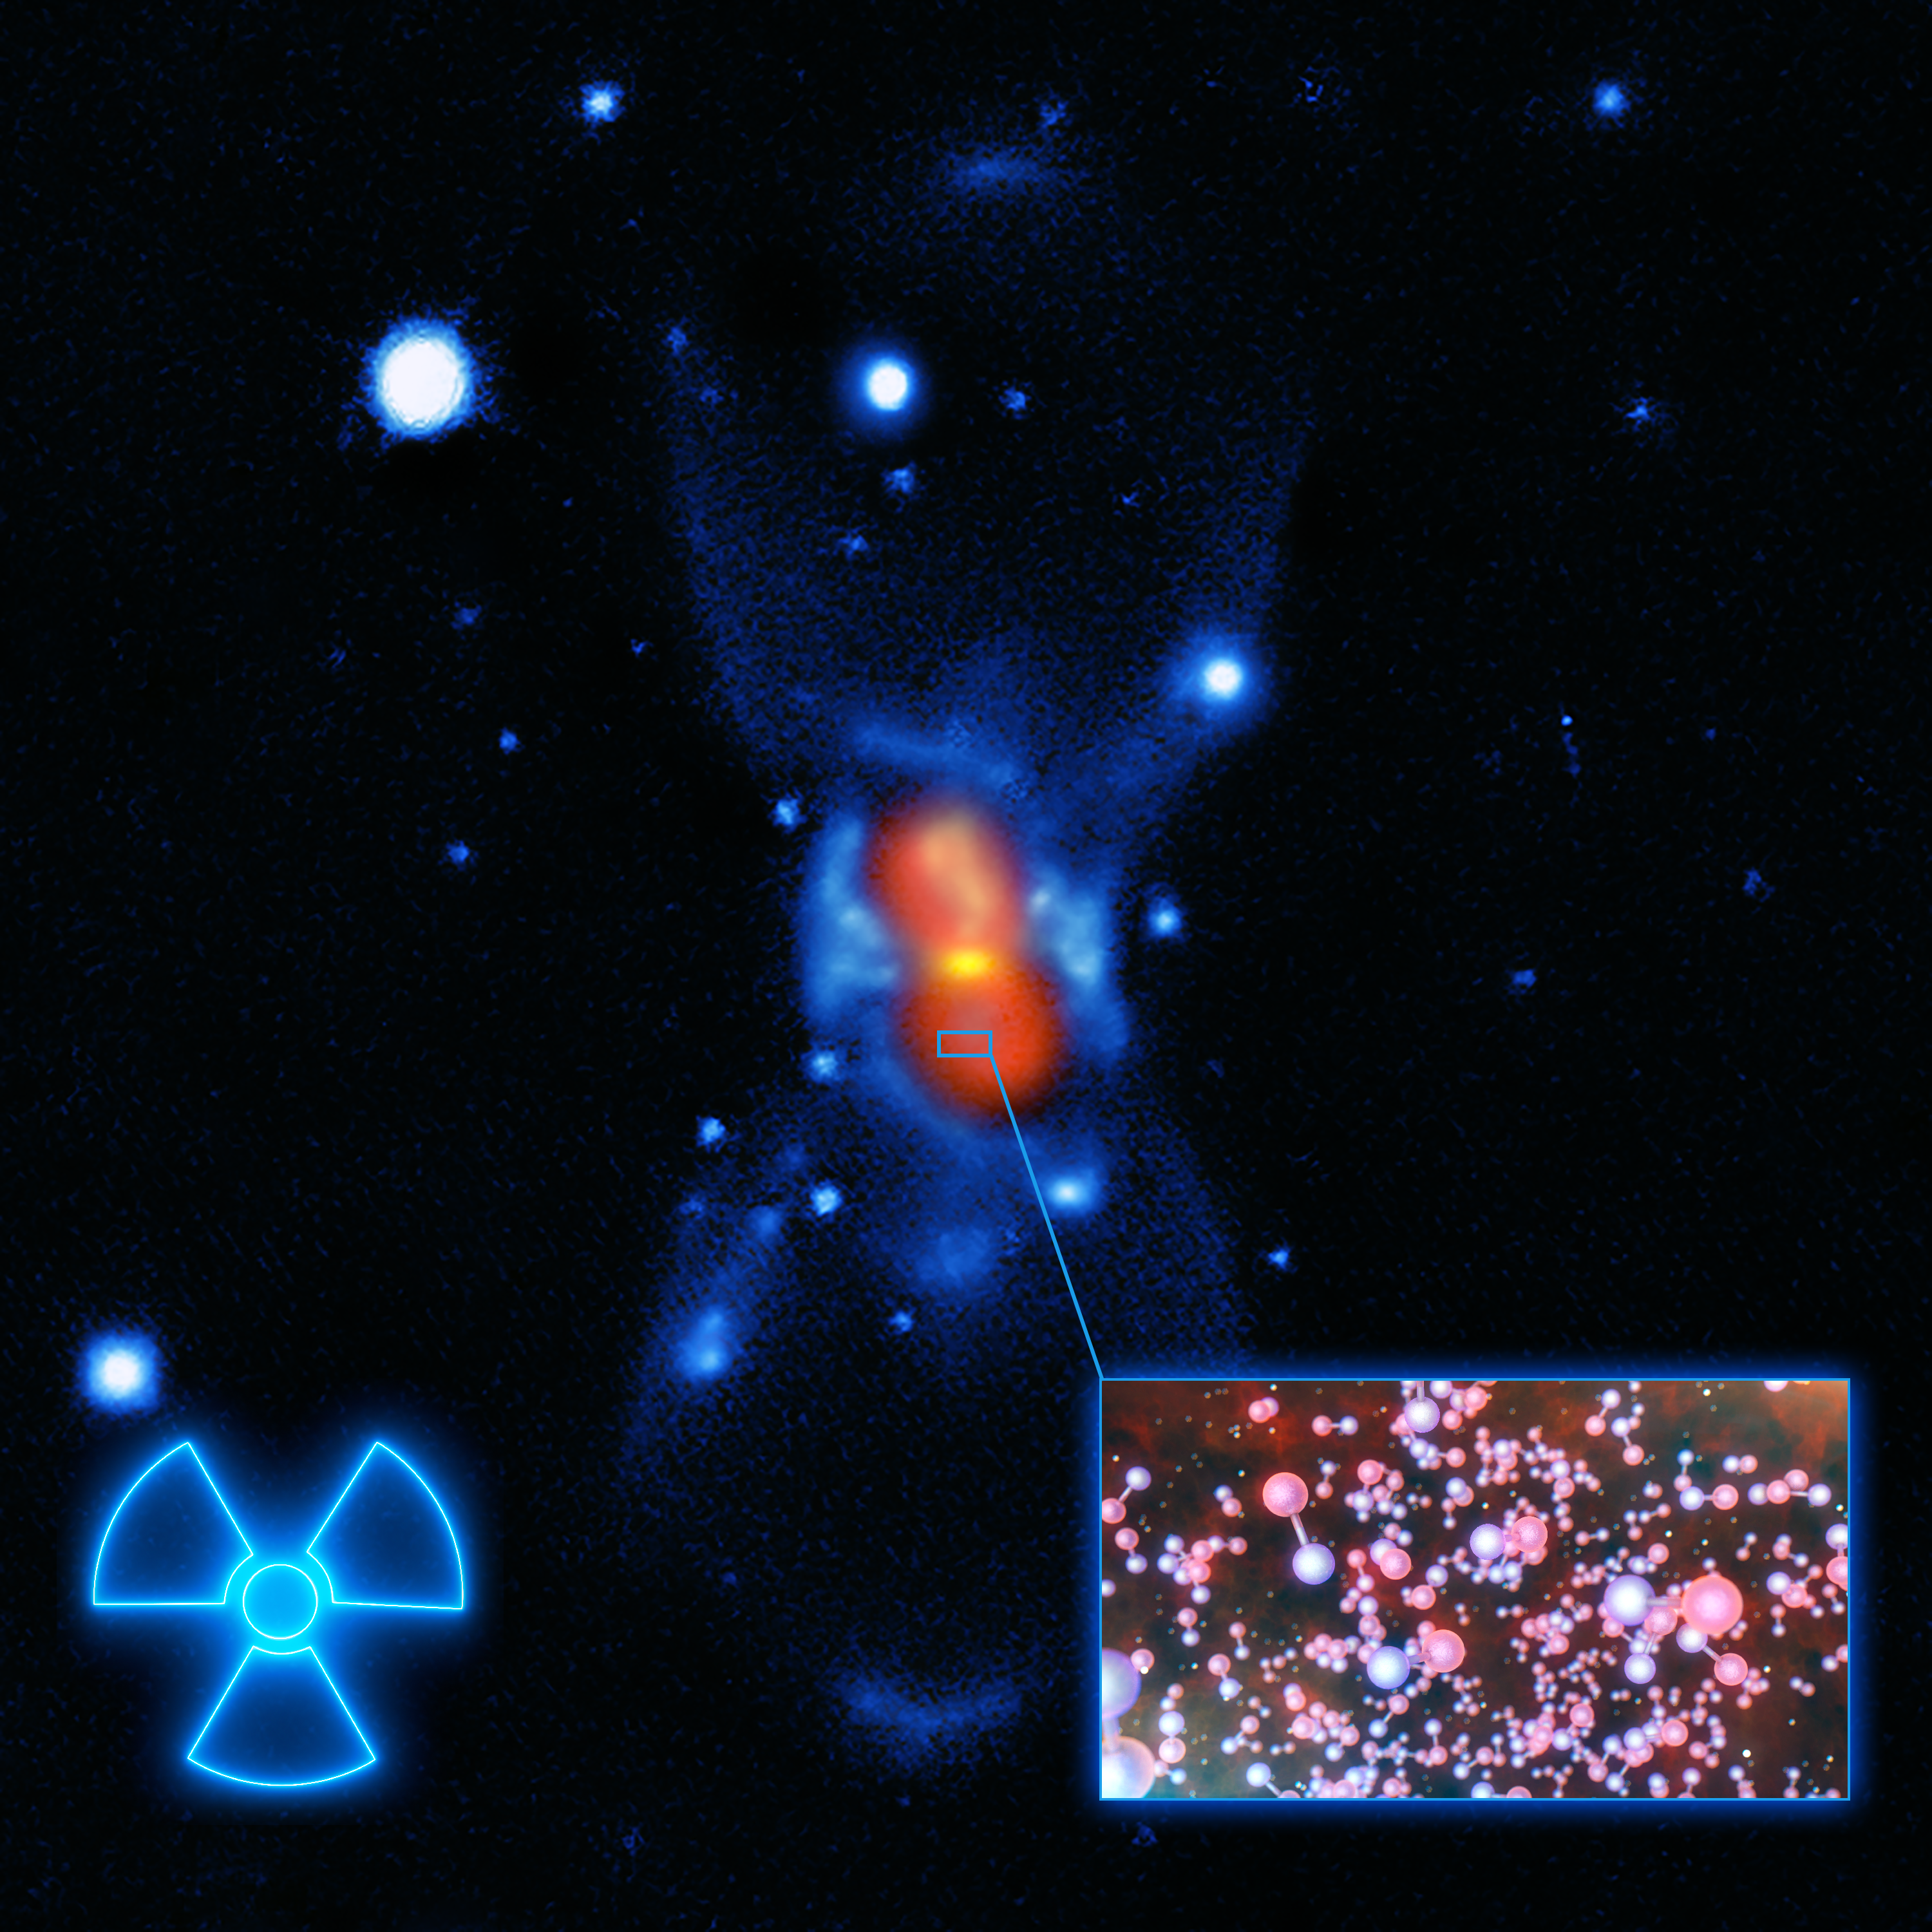

Artist's impression of radioactive molecules in CK Vulpeculae

Image of CK Vulpeculae, the remains of a double-star collision. This impact launched radioactive molecules into space, as indicated in this artist's impression, which gives a very close-up view of what these molecules look like . The background image was created from a combination of visible-light images from the Gemini telescope (blue), a submillimetre map showing the dust from the SMA (yellow) and finally a map of the molecular emission from APEX and the SMA (red).

Credit: ESO/L. Calçada